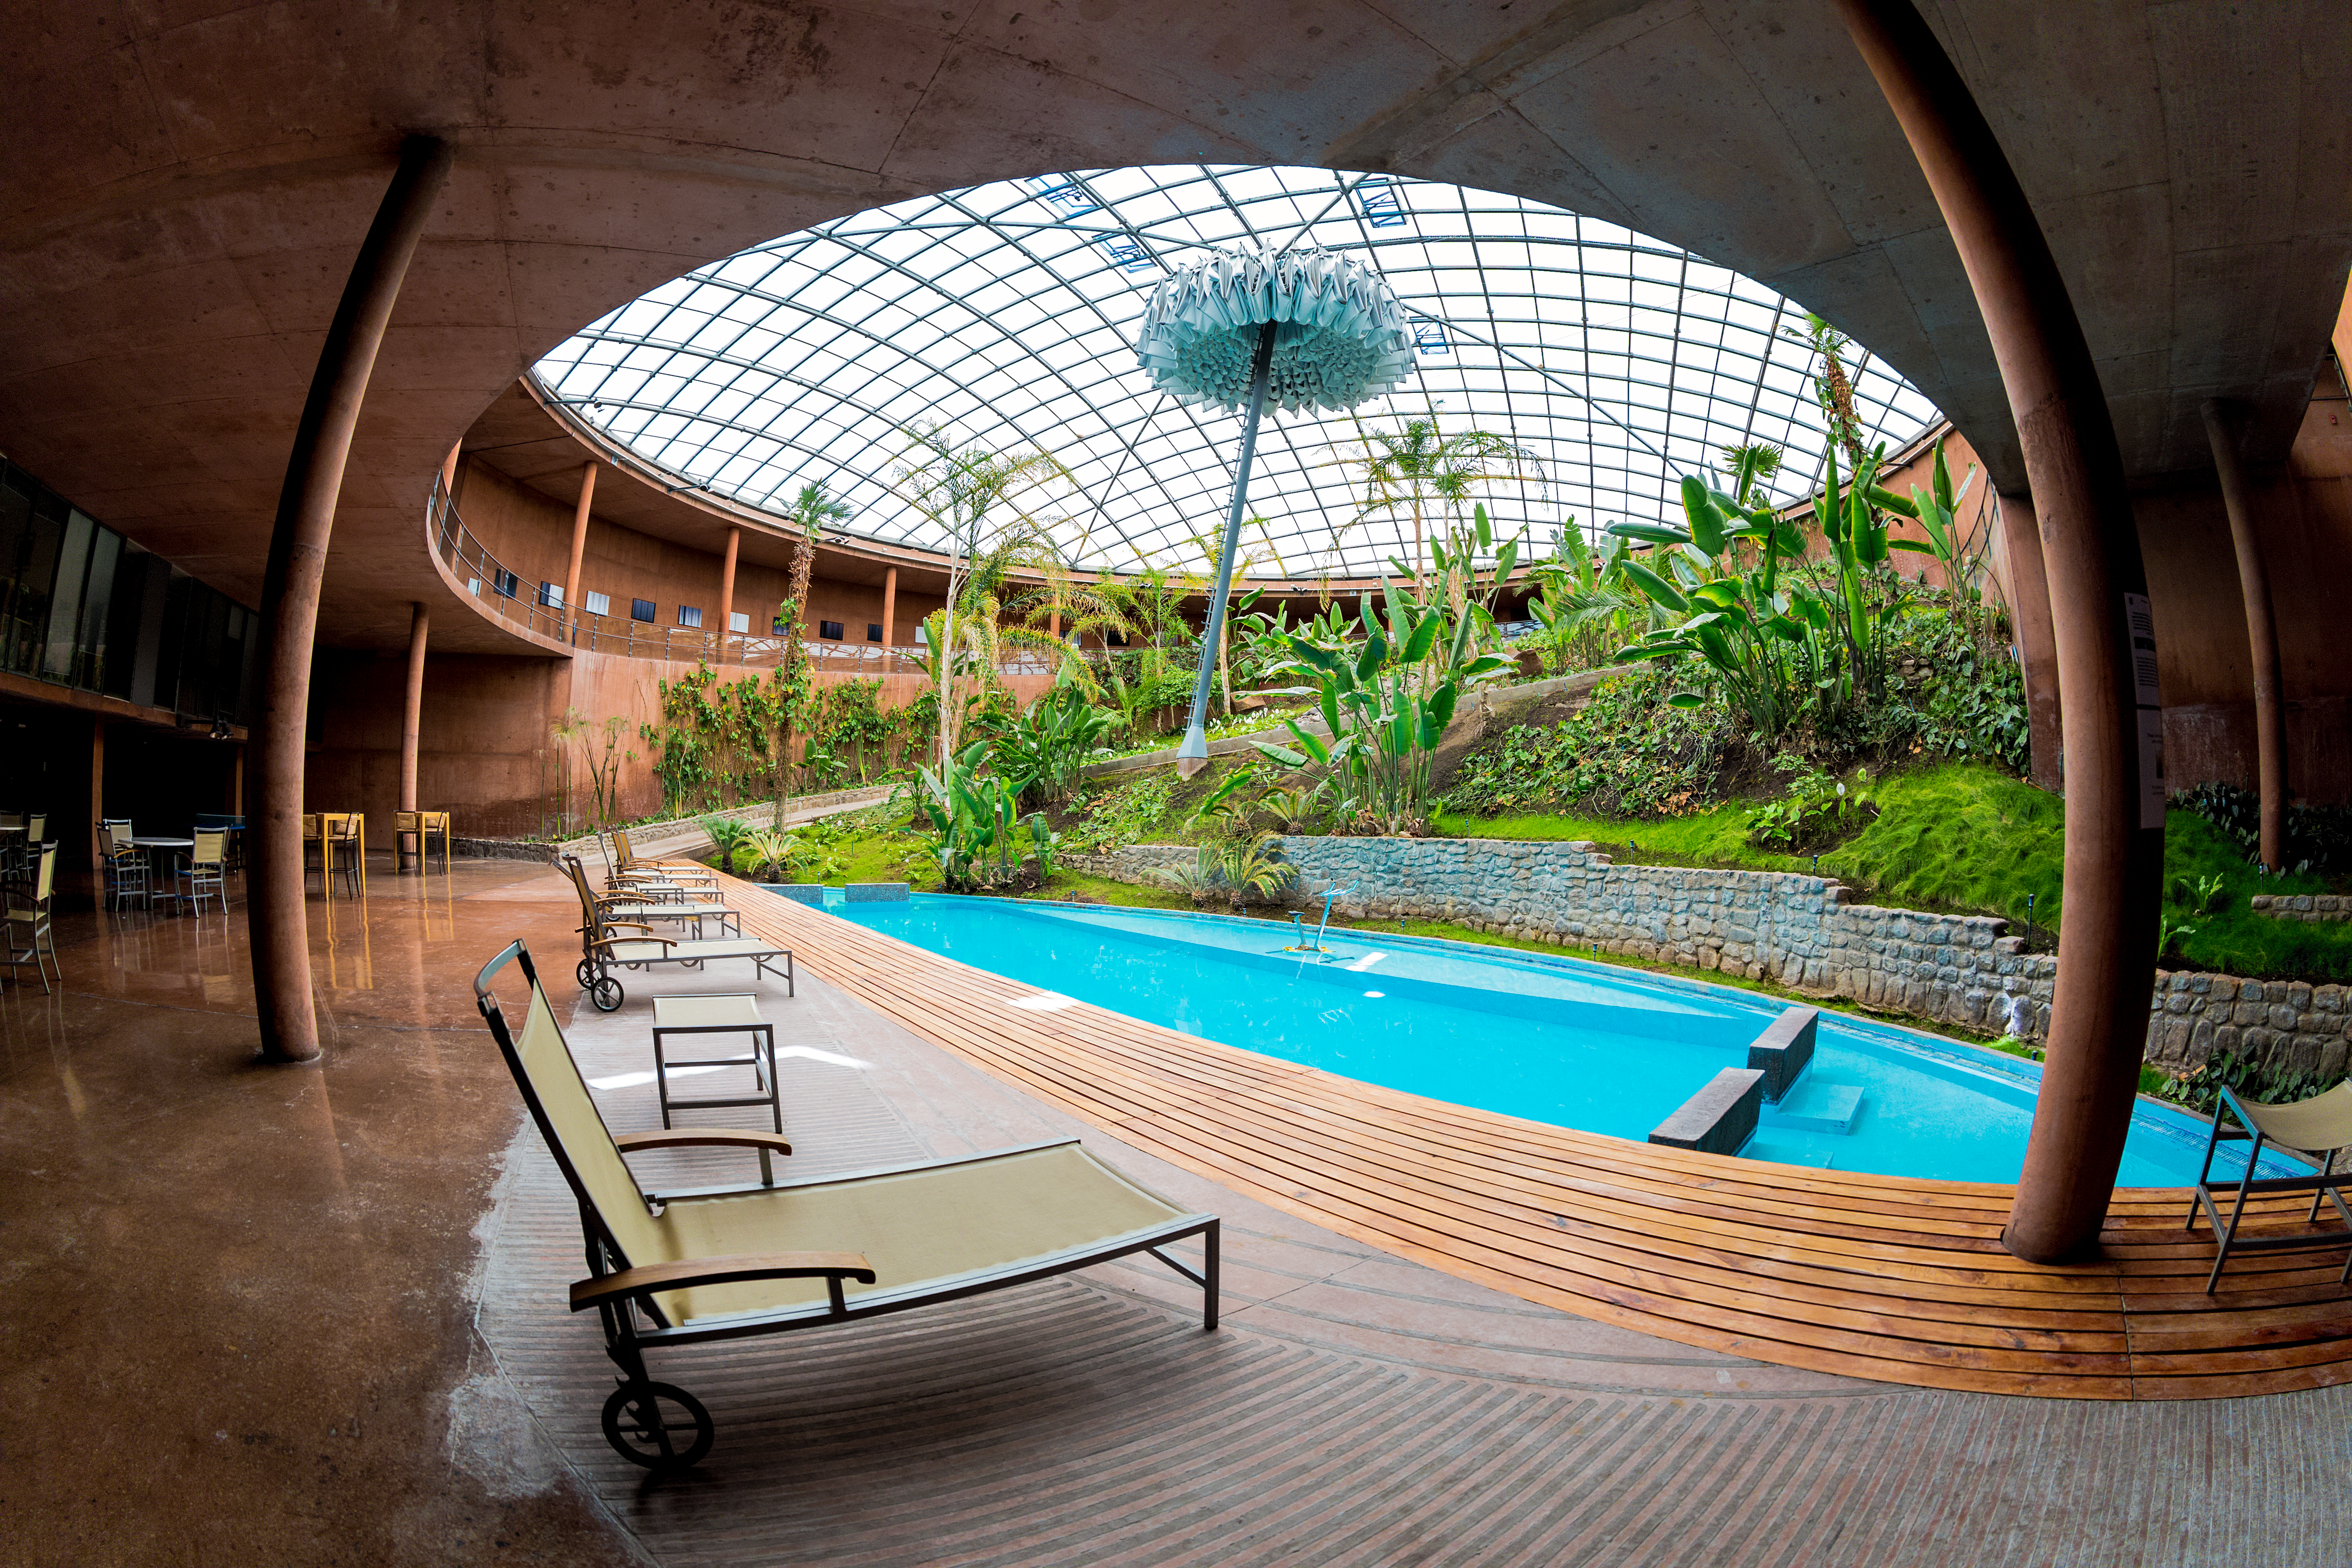

Residencia's oasis

At Paranal, the building called Residencia hosts a swimming pool and a little garden to donate repair and humidity to those working at ESO's Paranal Observatory. The environment represents an oasis in the dry and harsh conditions of the Chilean Atacama desert. This fish-eye view of the Residencia captures the sense of calm and serenity that visitors can enjoy there.

Credit: ESO/M. Claro